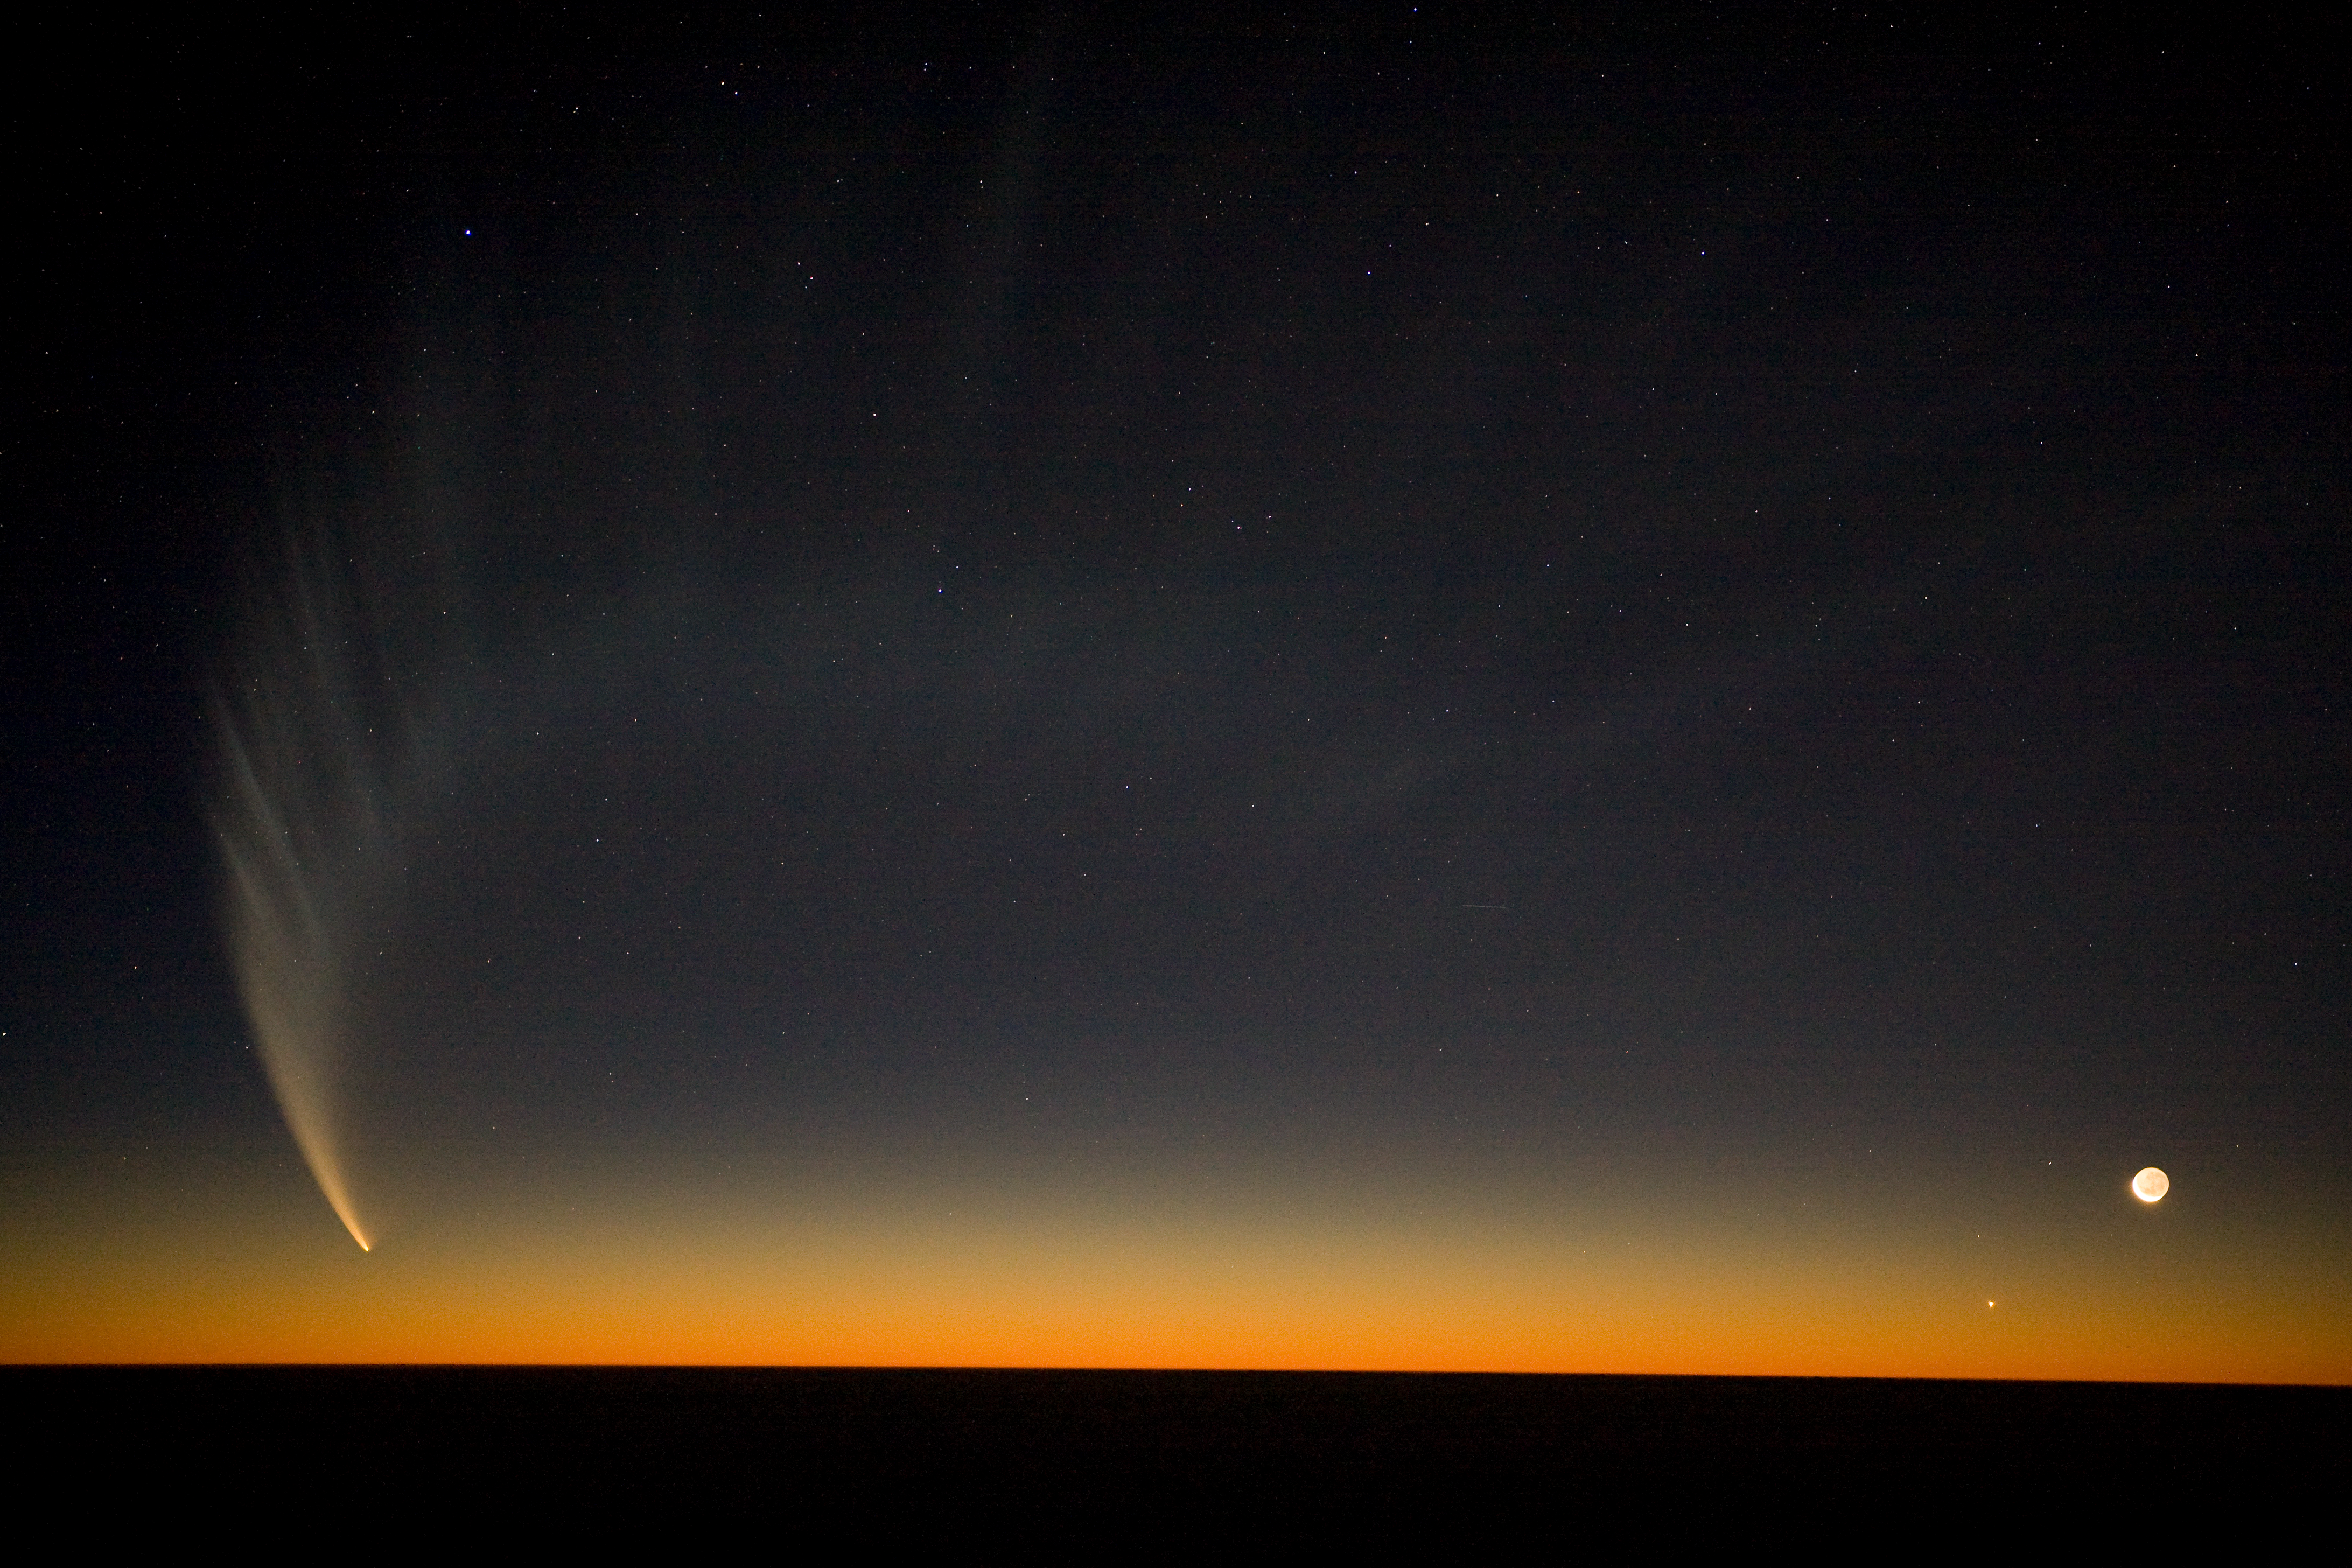

Comet McNaught

The tail of the comet McNaught over the Pacific seen from Paranal in January 2007. The Moon is seen on the right.

Credit: ESO/H.H.Heyer